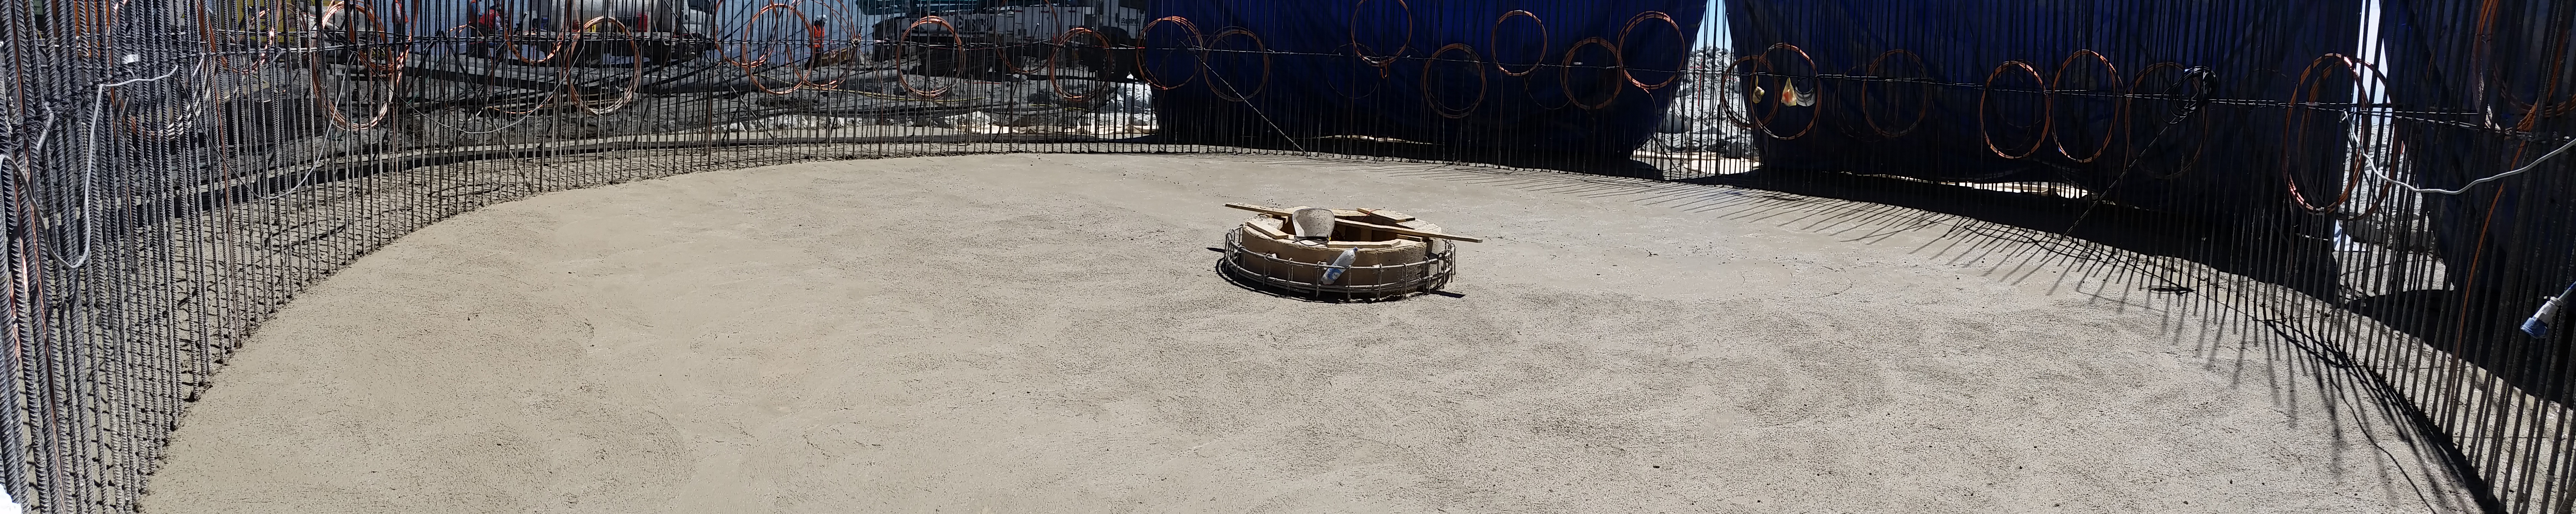

Foundation

Concrete in the pier foundation / monolith pier foundation concluded.

Credit: Rubin Observatory/NSF/AURA